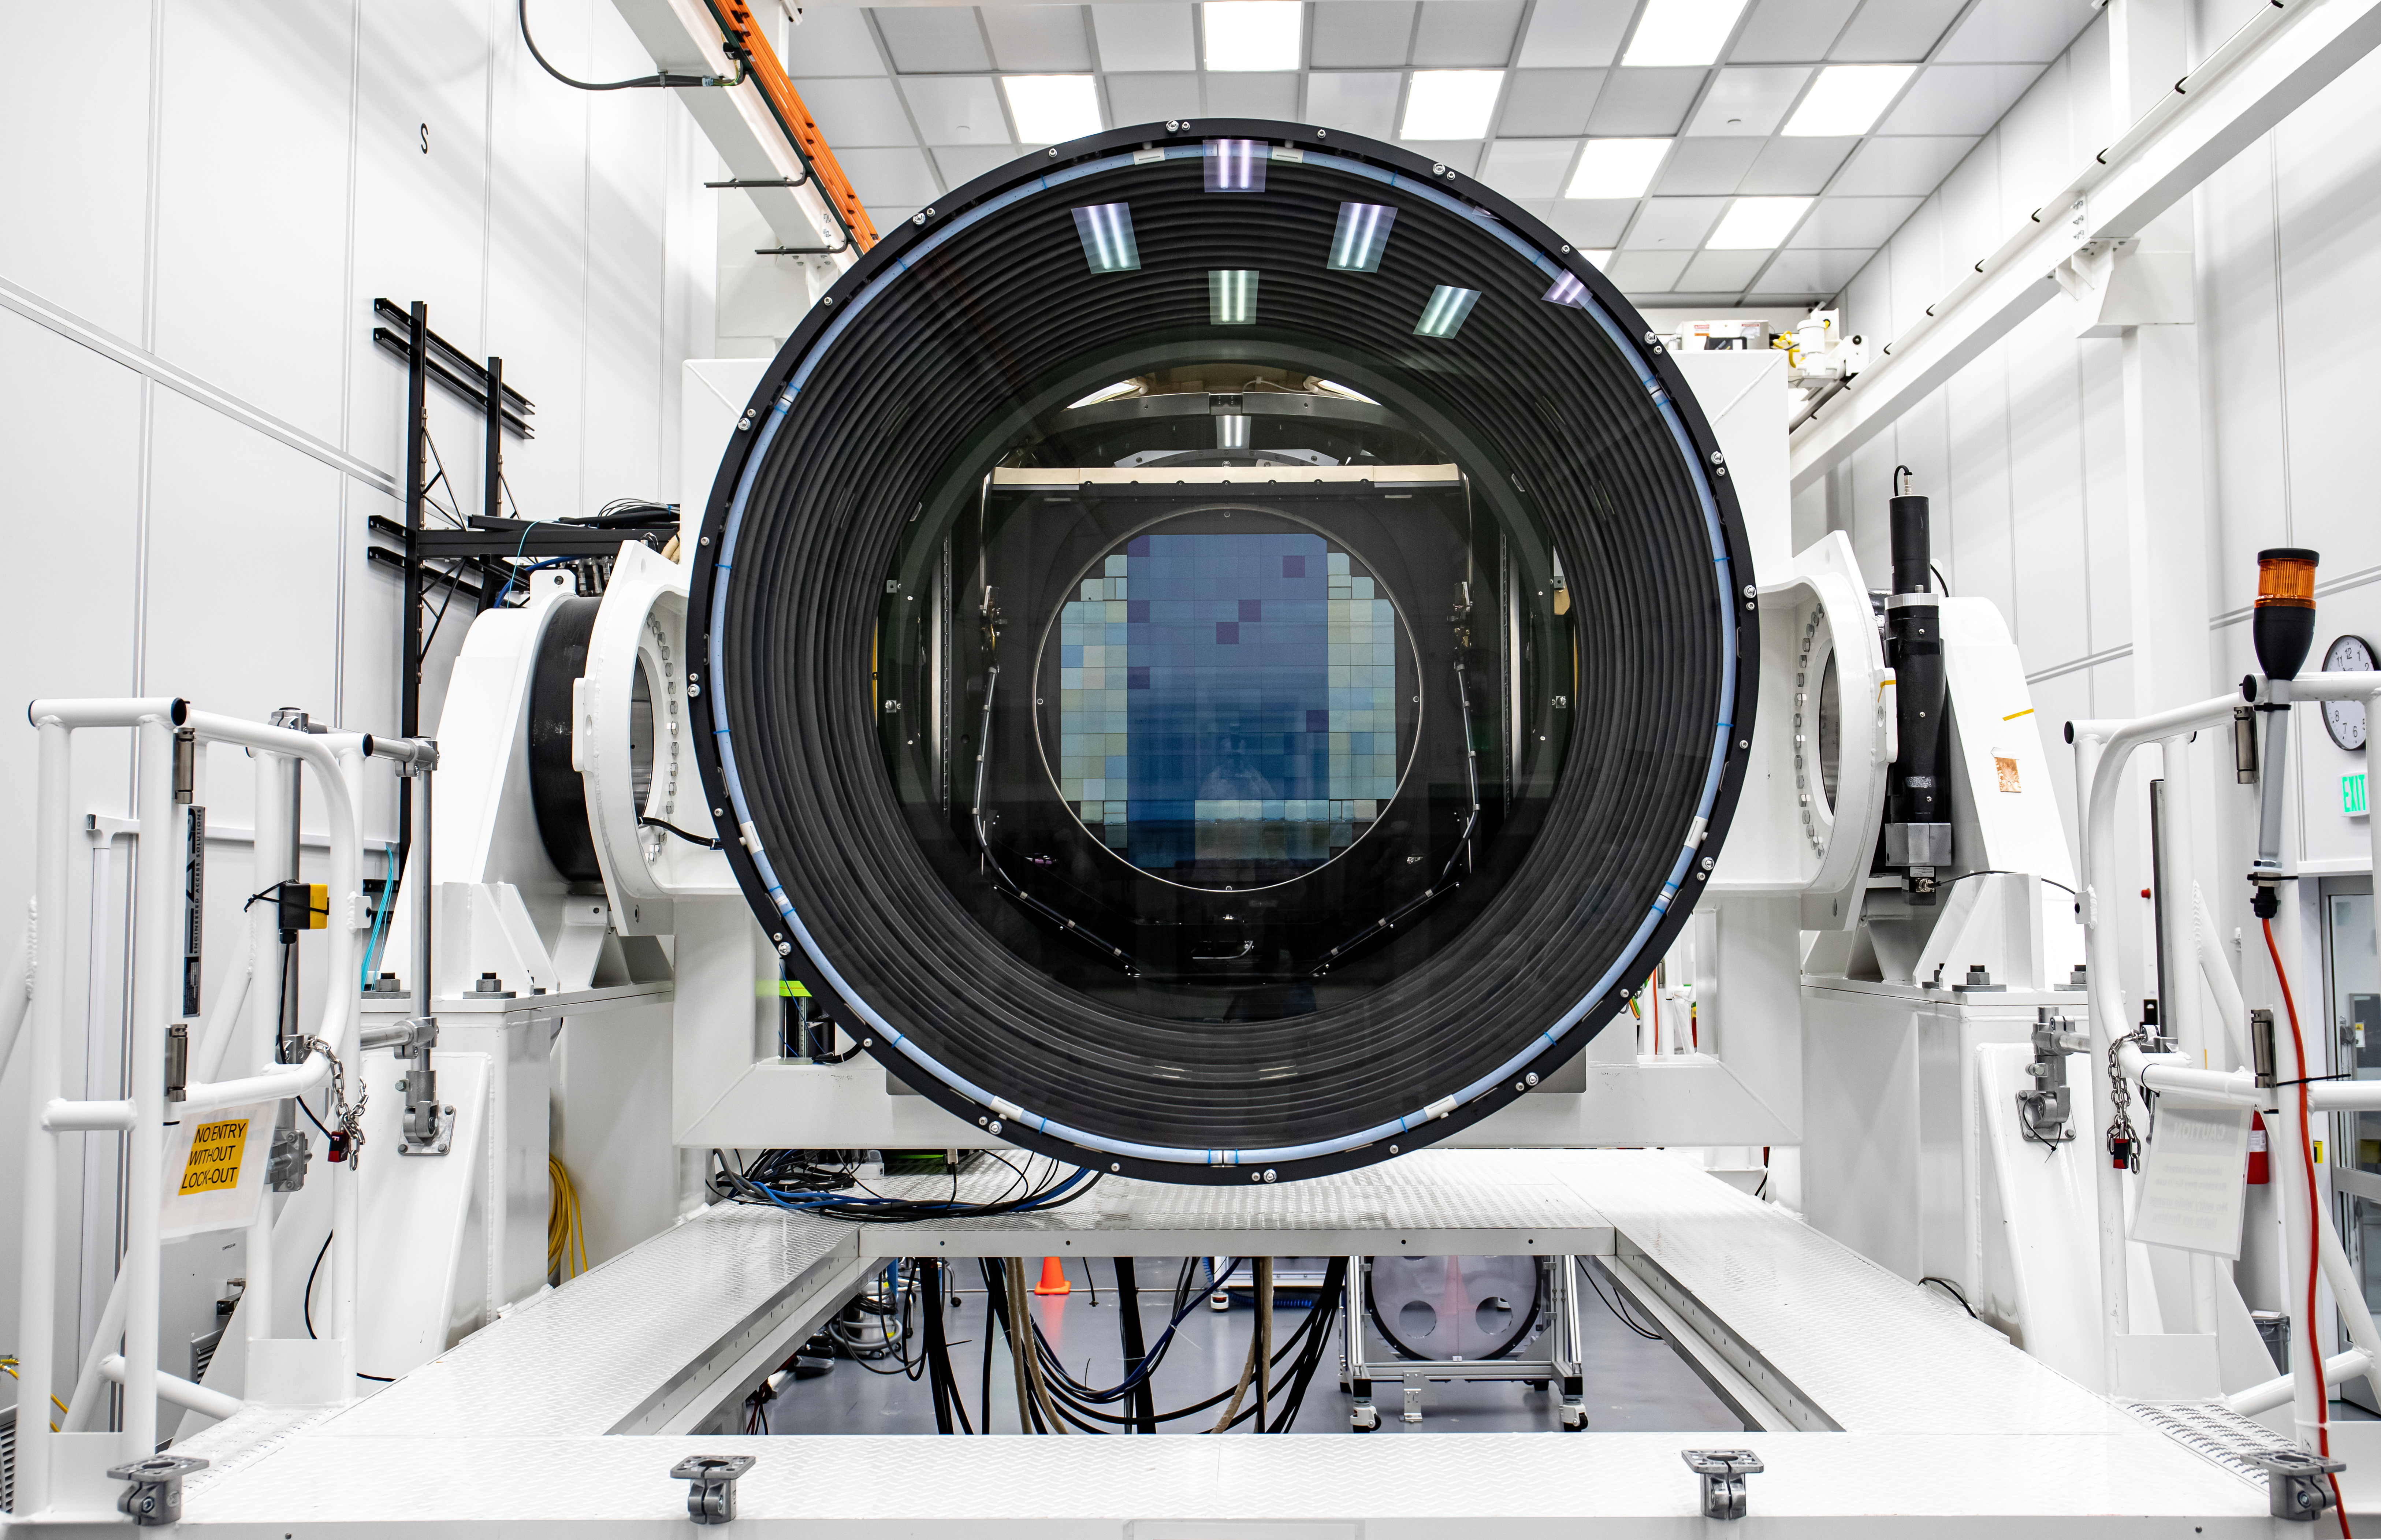

LSST Lens Cap Off

Researchers at SLAC National Accelerator Laboratory are nearly done with the LSST Camera, the world's largest digital camera ever built for astronomy. Roughly the size of a small car and weighing in at three tons, the camera features a five-foot wide front lens and a 3,200 megapixel sensor that will be cooled to -100°C to reduce noise. Once complete and in place atop the Vera C. Rubin Observatory's Simonyi Survey Telescope in Chile, the camera will survey the southern night sky for a decade, creating a trove of data that scientists will pore over to better understand some of the universe's biggest mysteries, including the nature of dark energy and dark matter.

Credit: Jacqueline Ramseyer Orrell/SLAC National Accelerator Laboratory